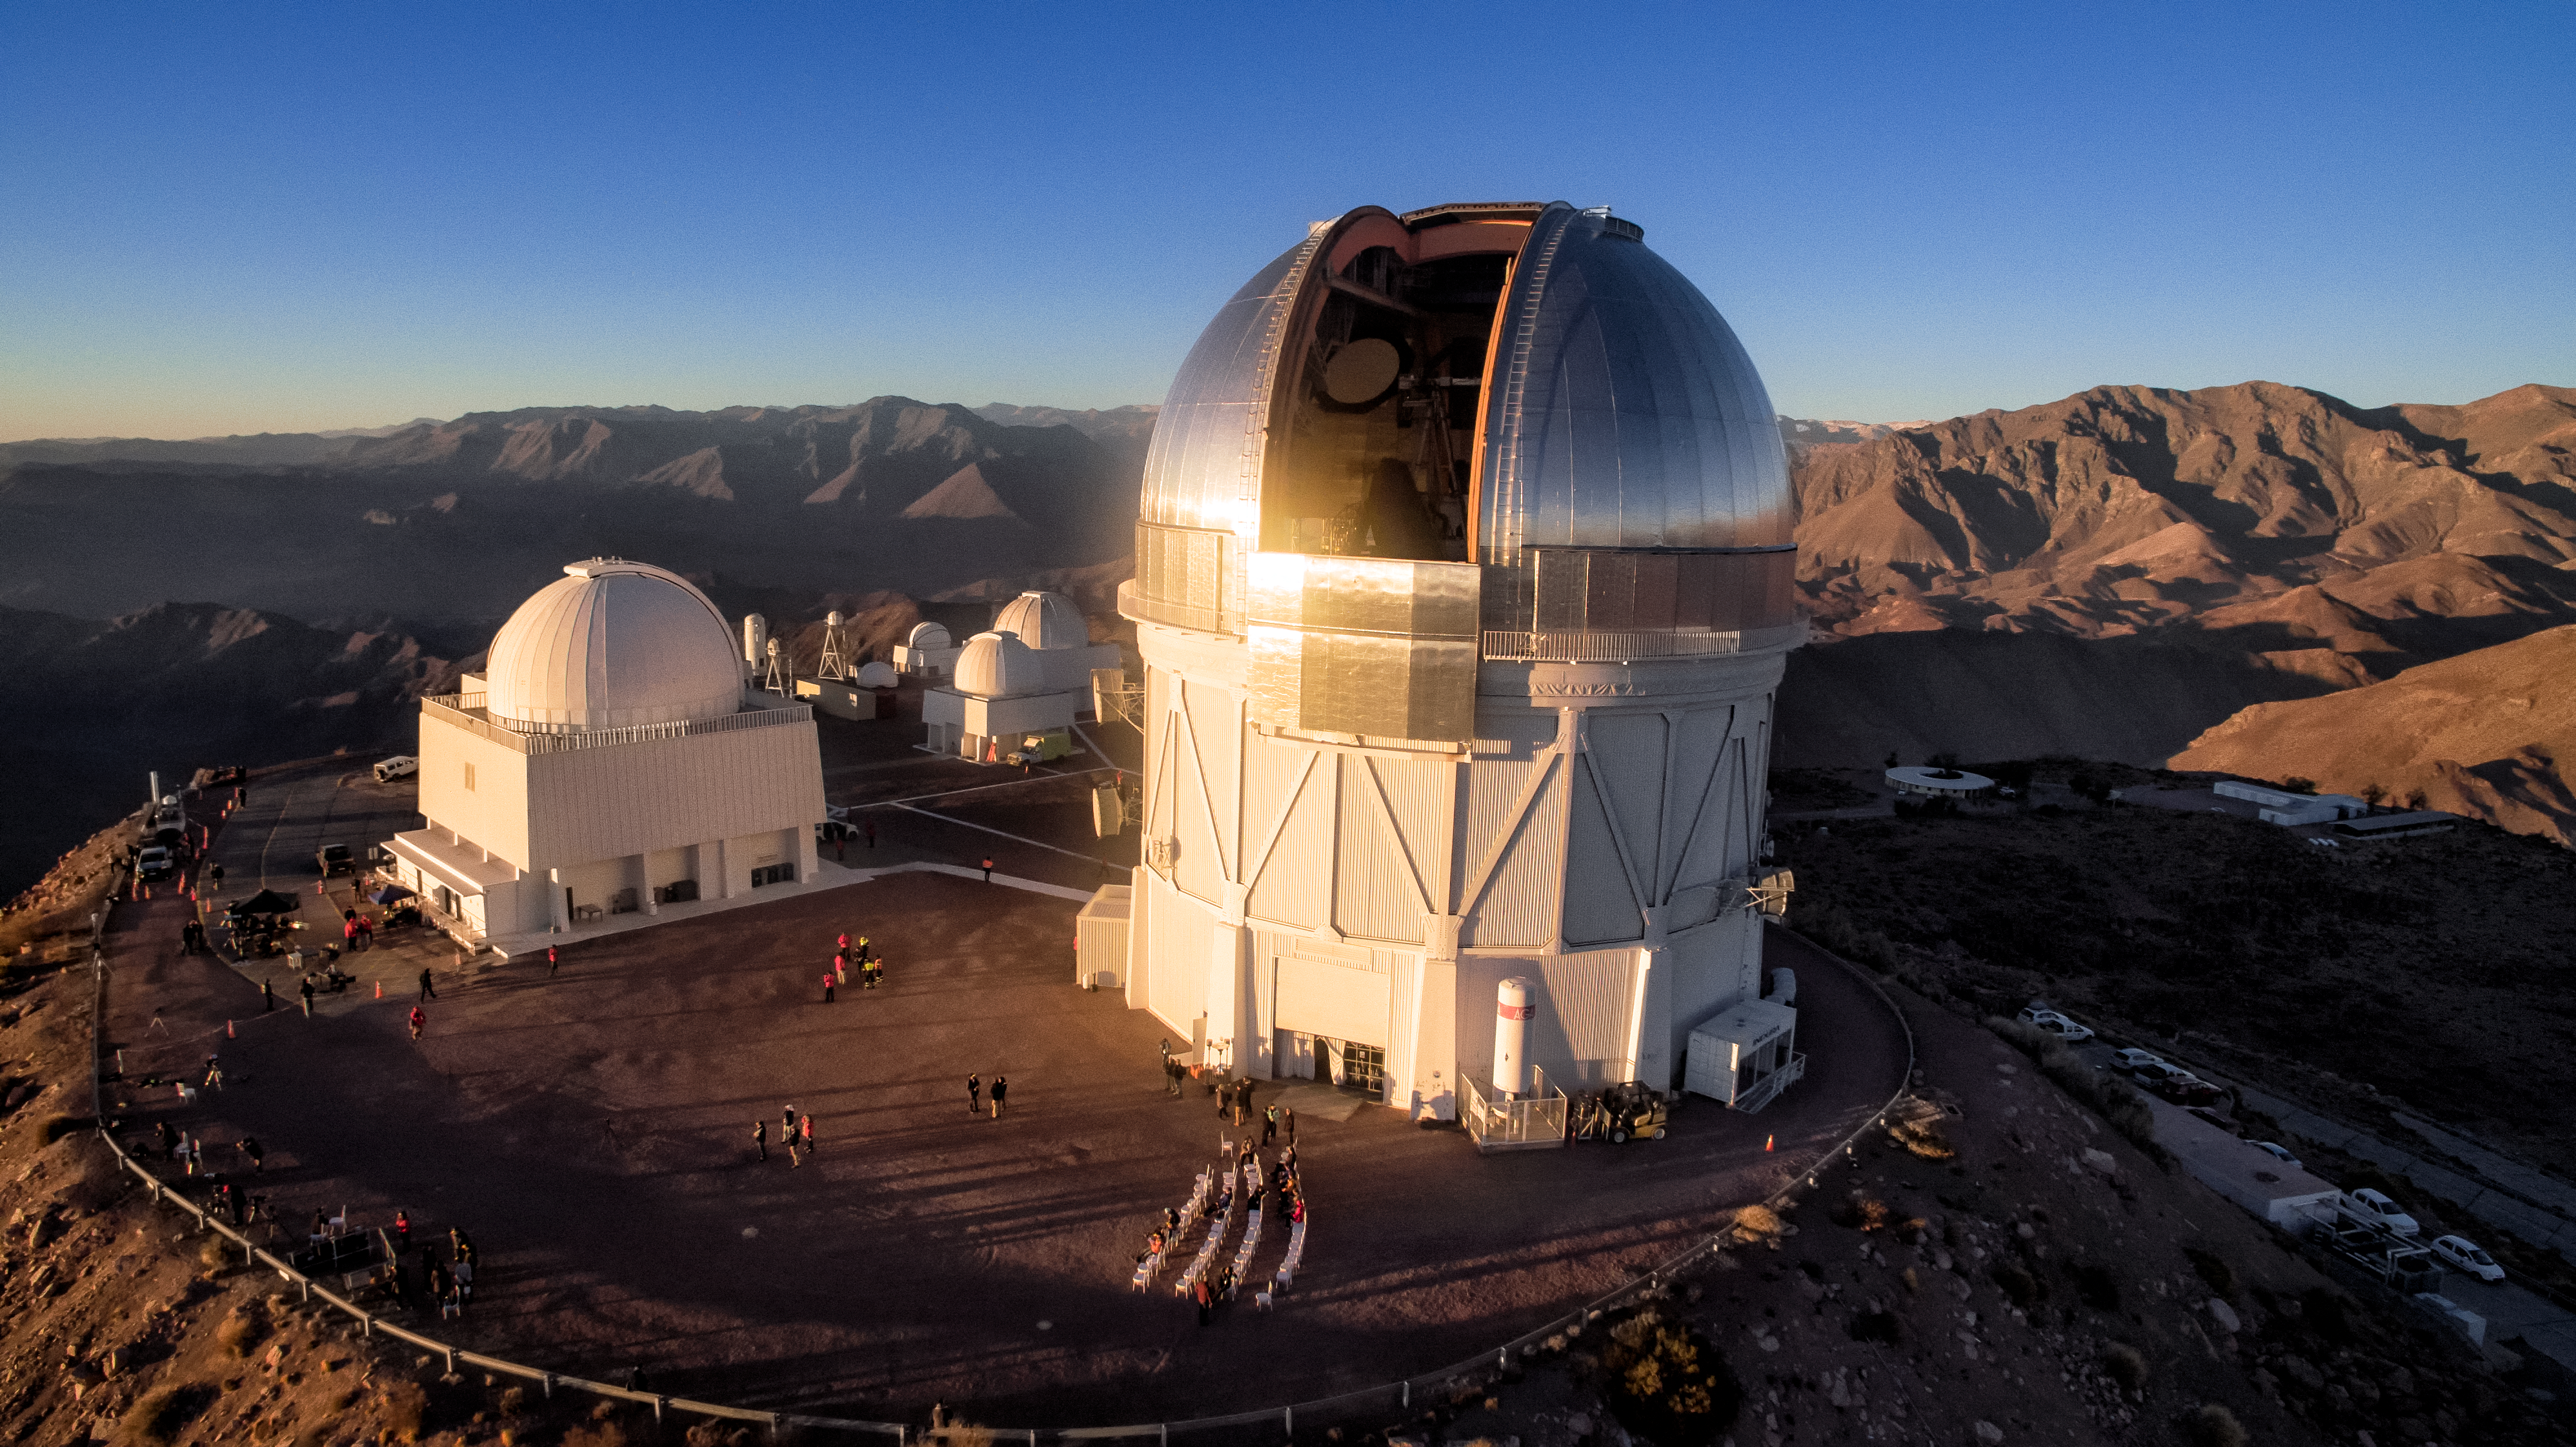

Cerro Tololo Inter-American Observatory

Cerro Tololo Inter-American Observatory,

Credit: CTIO/NOIRLab/NSF/AURA/P. Marenfeld